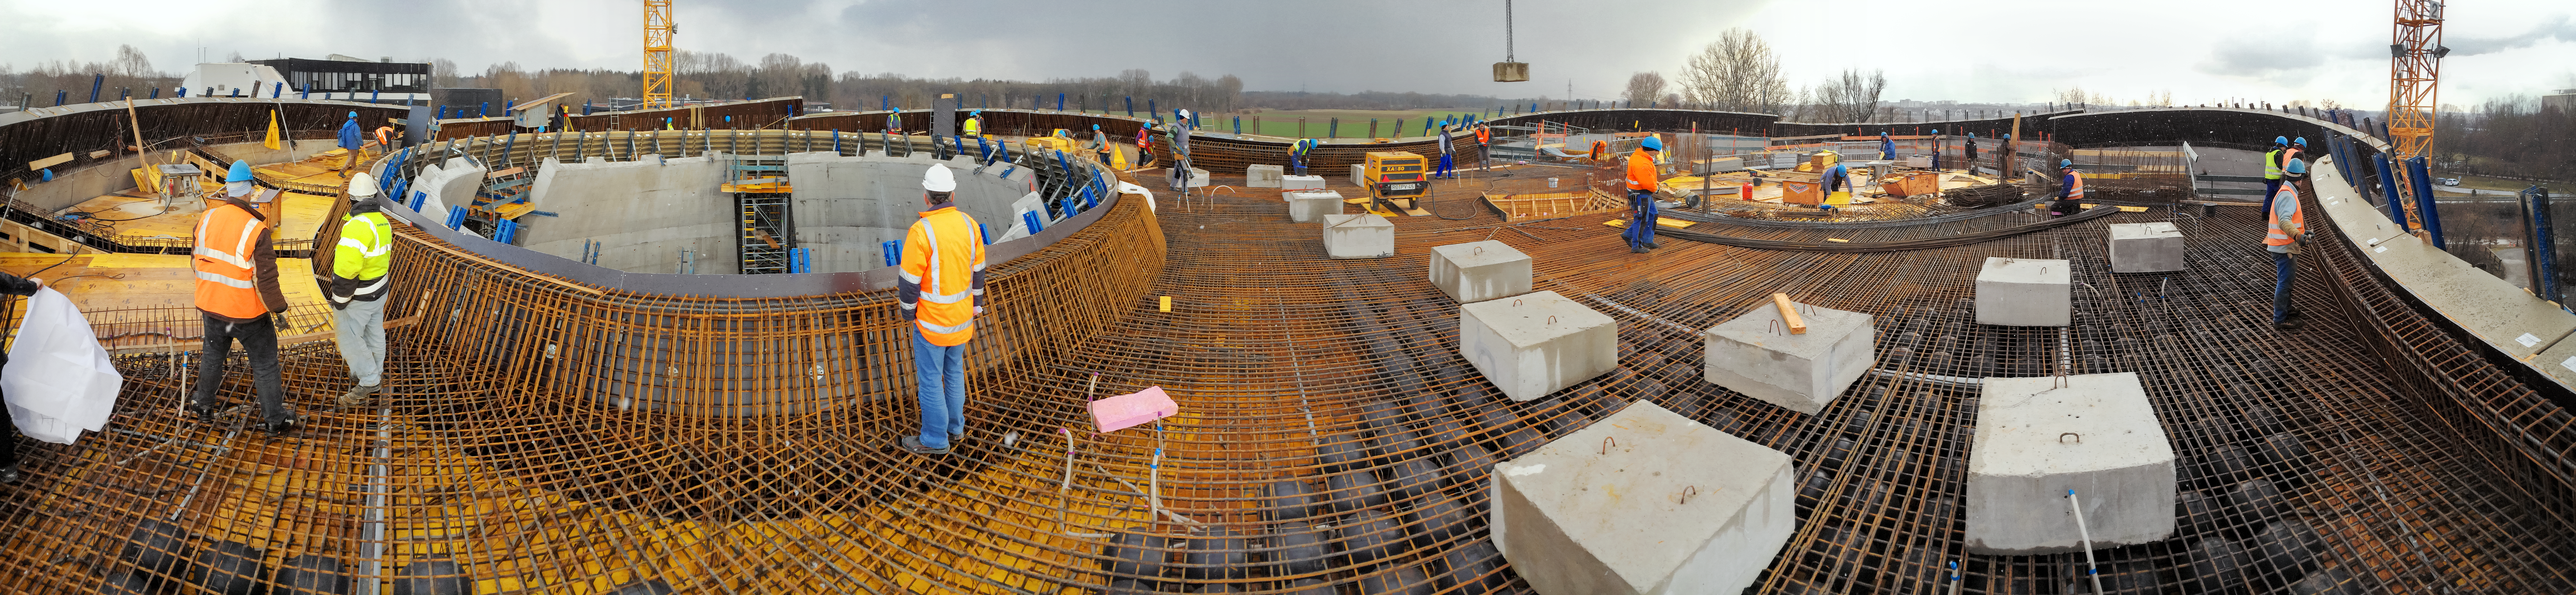

Roof under construction

A panoramic view of the ESO Supernova Planetarium & Visitor Centre during its construction.

Credit: Architekten Bernhardt + Partner (www.bp-da.de)